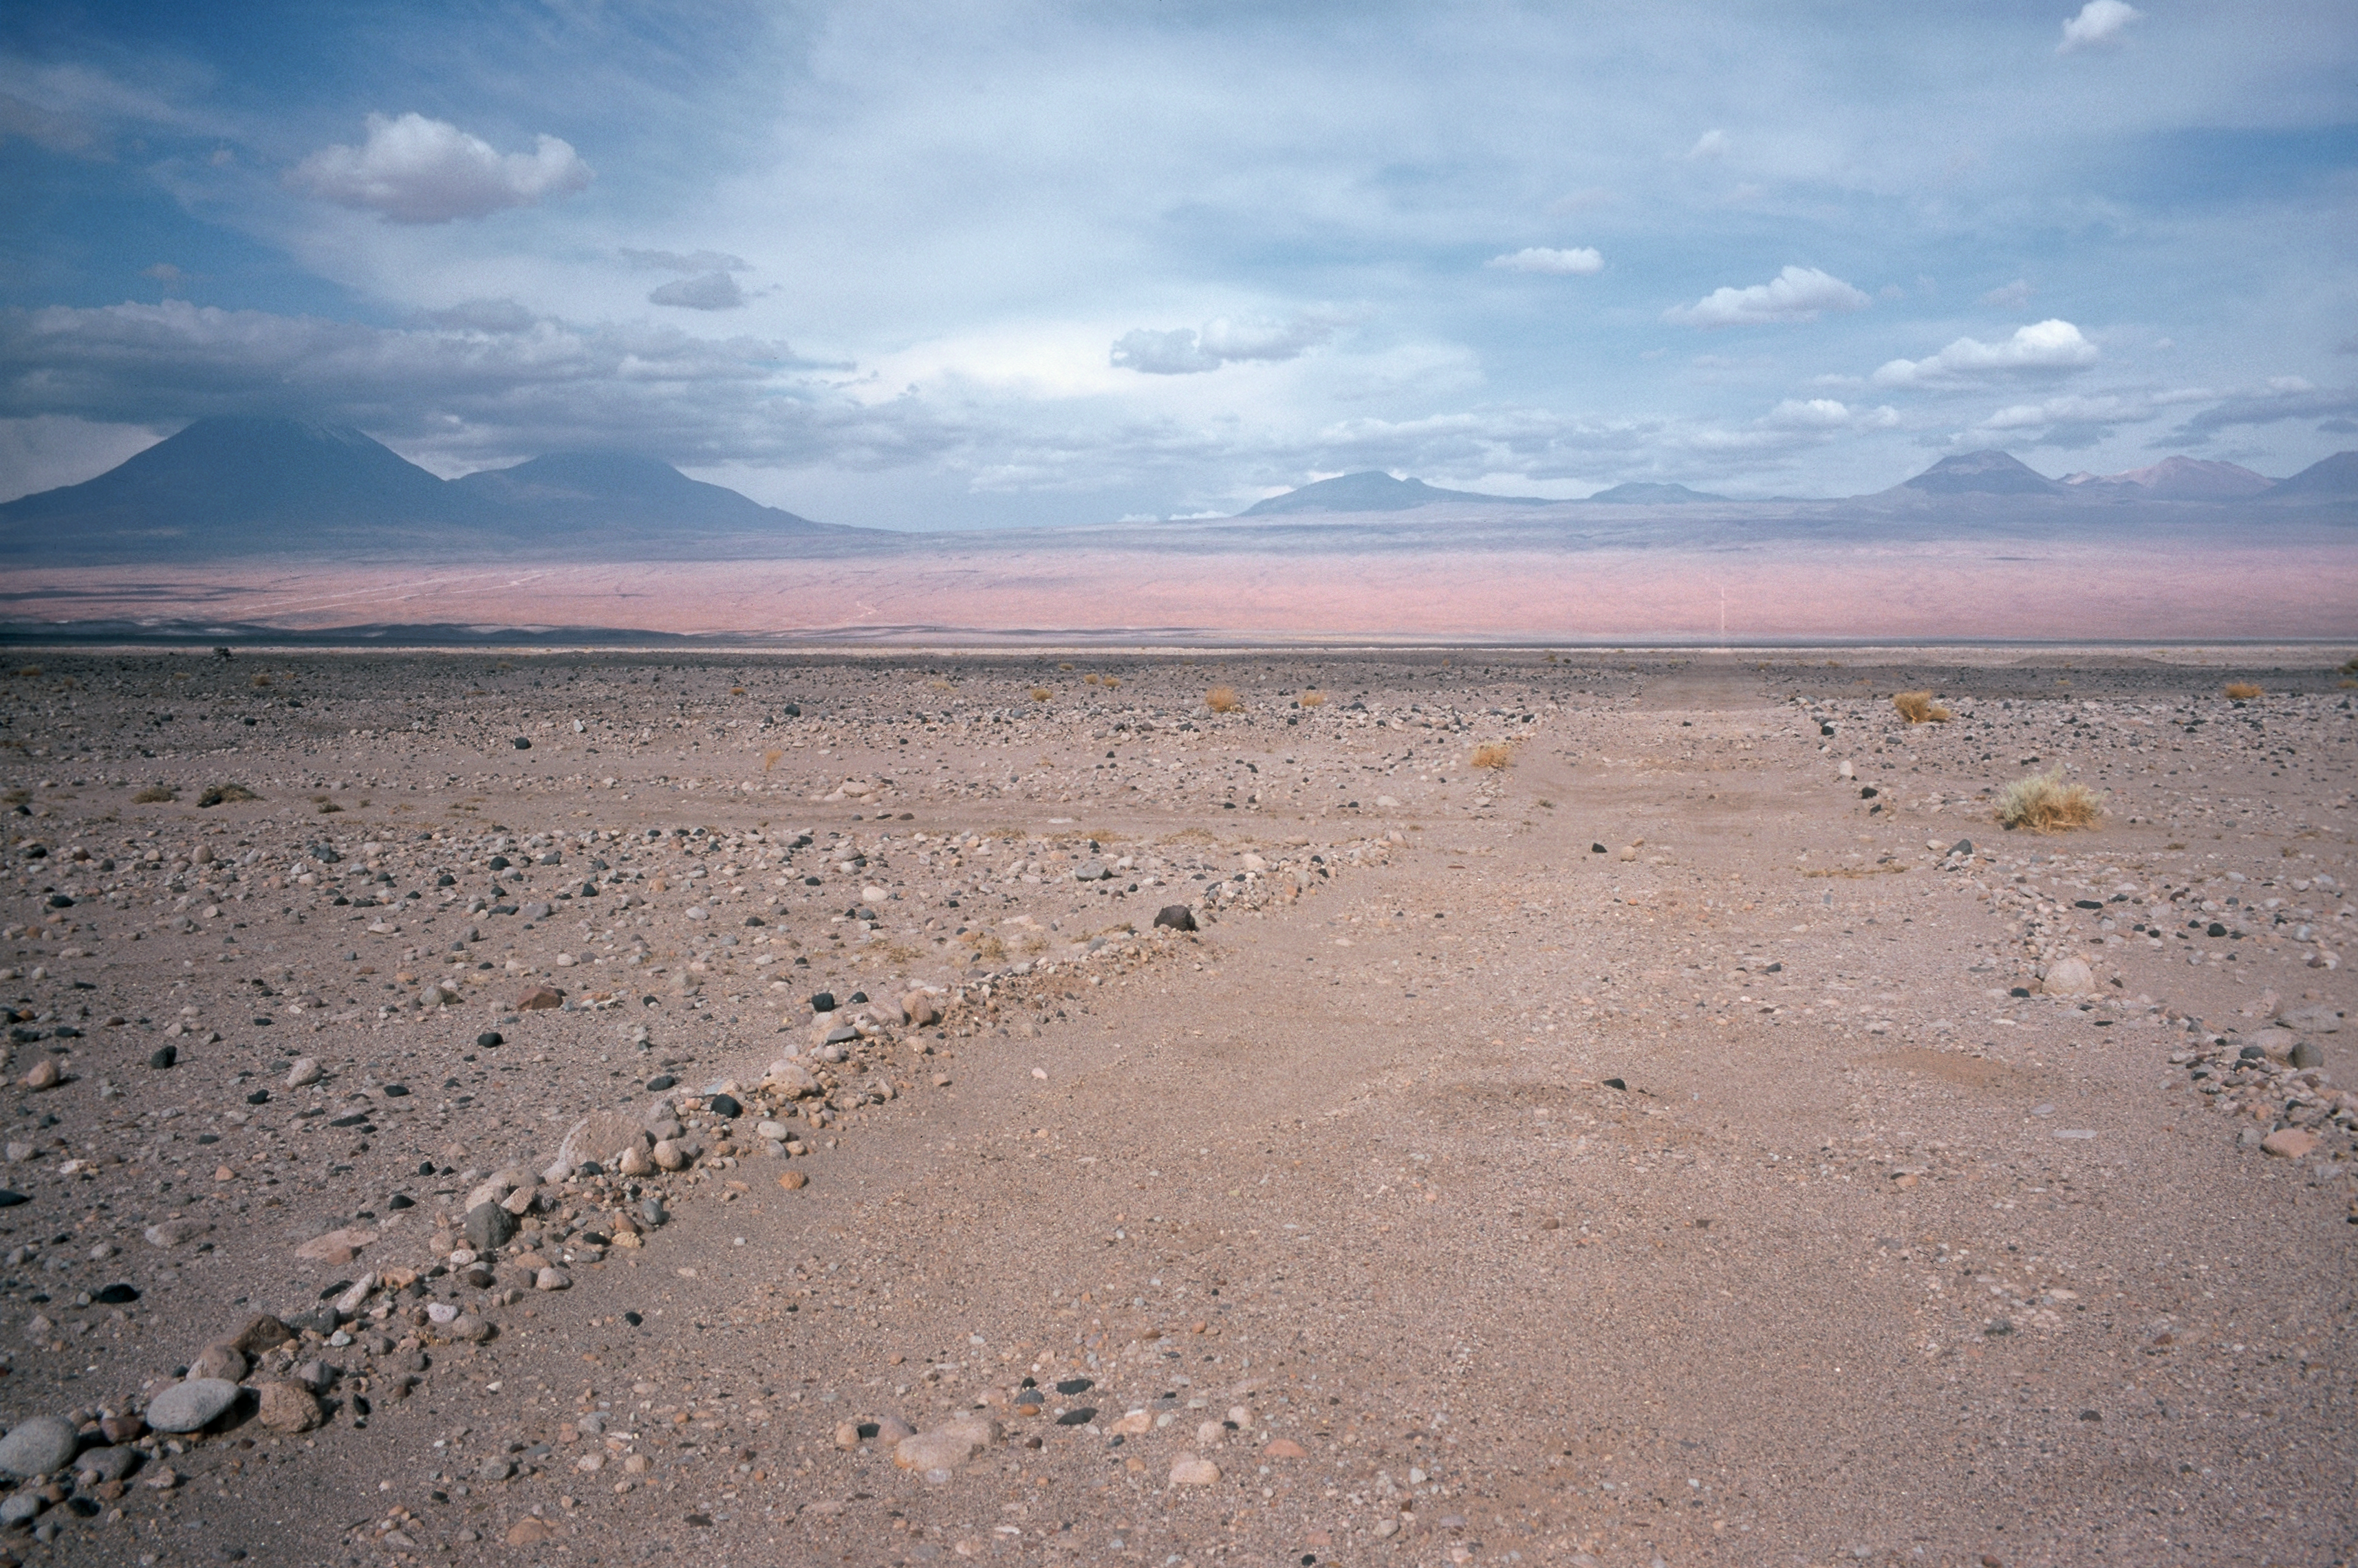

Old mountain track towards ALMA

The old mountain tracks served as the early access road to the ALMA site in 2002. This track was turned into a 12m wide dirt road in 2003.

Credit: ESO